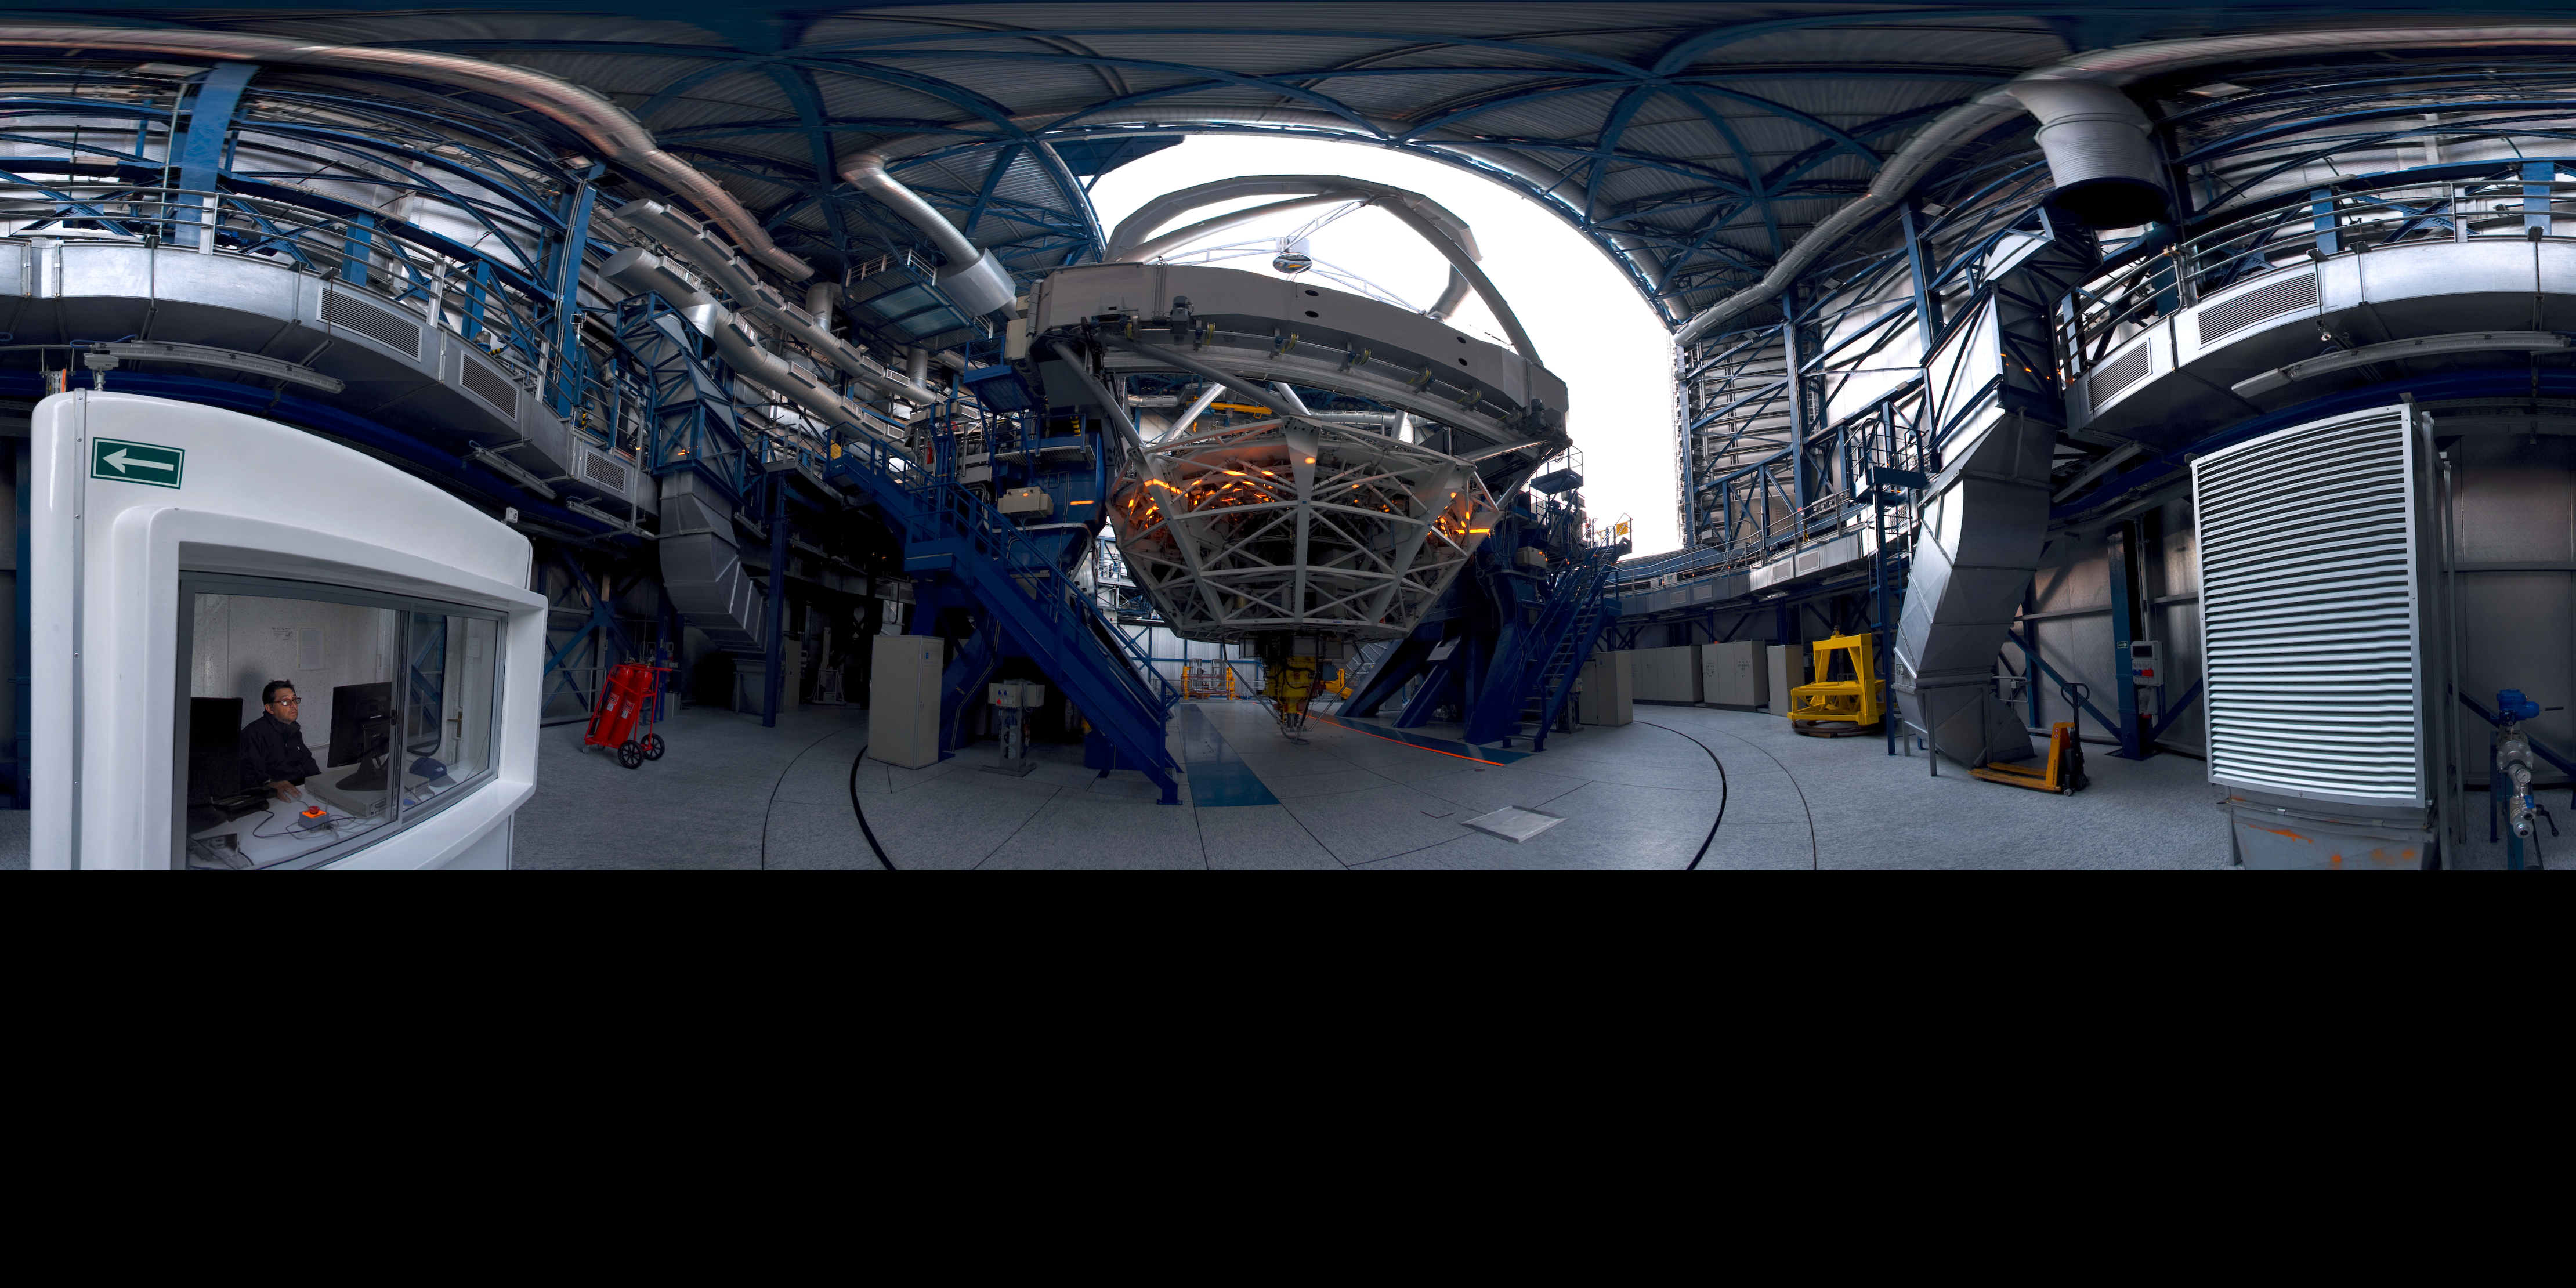

ANTU in its lair

This rather eccentric image shows one of the Unit Telescopes of ESO's Very Large Telescope (VLT), inside its protective dome. The VLT consists of four such telescopes, each having a main mirror some 8.2 metres across, accompanied by four smaller, auxiliary, telescopes. Together they amount to one of the most powerful astronomical facilities in the world. Each of the four Unit Telescopes has been given a name from the indigenous Mapuche (Mapudungun) language: this one is called Antu, which means The Sun.

Links to alternative projections of this image:

Equirectangular projected version of this image

Credit: ESO